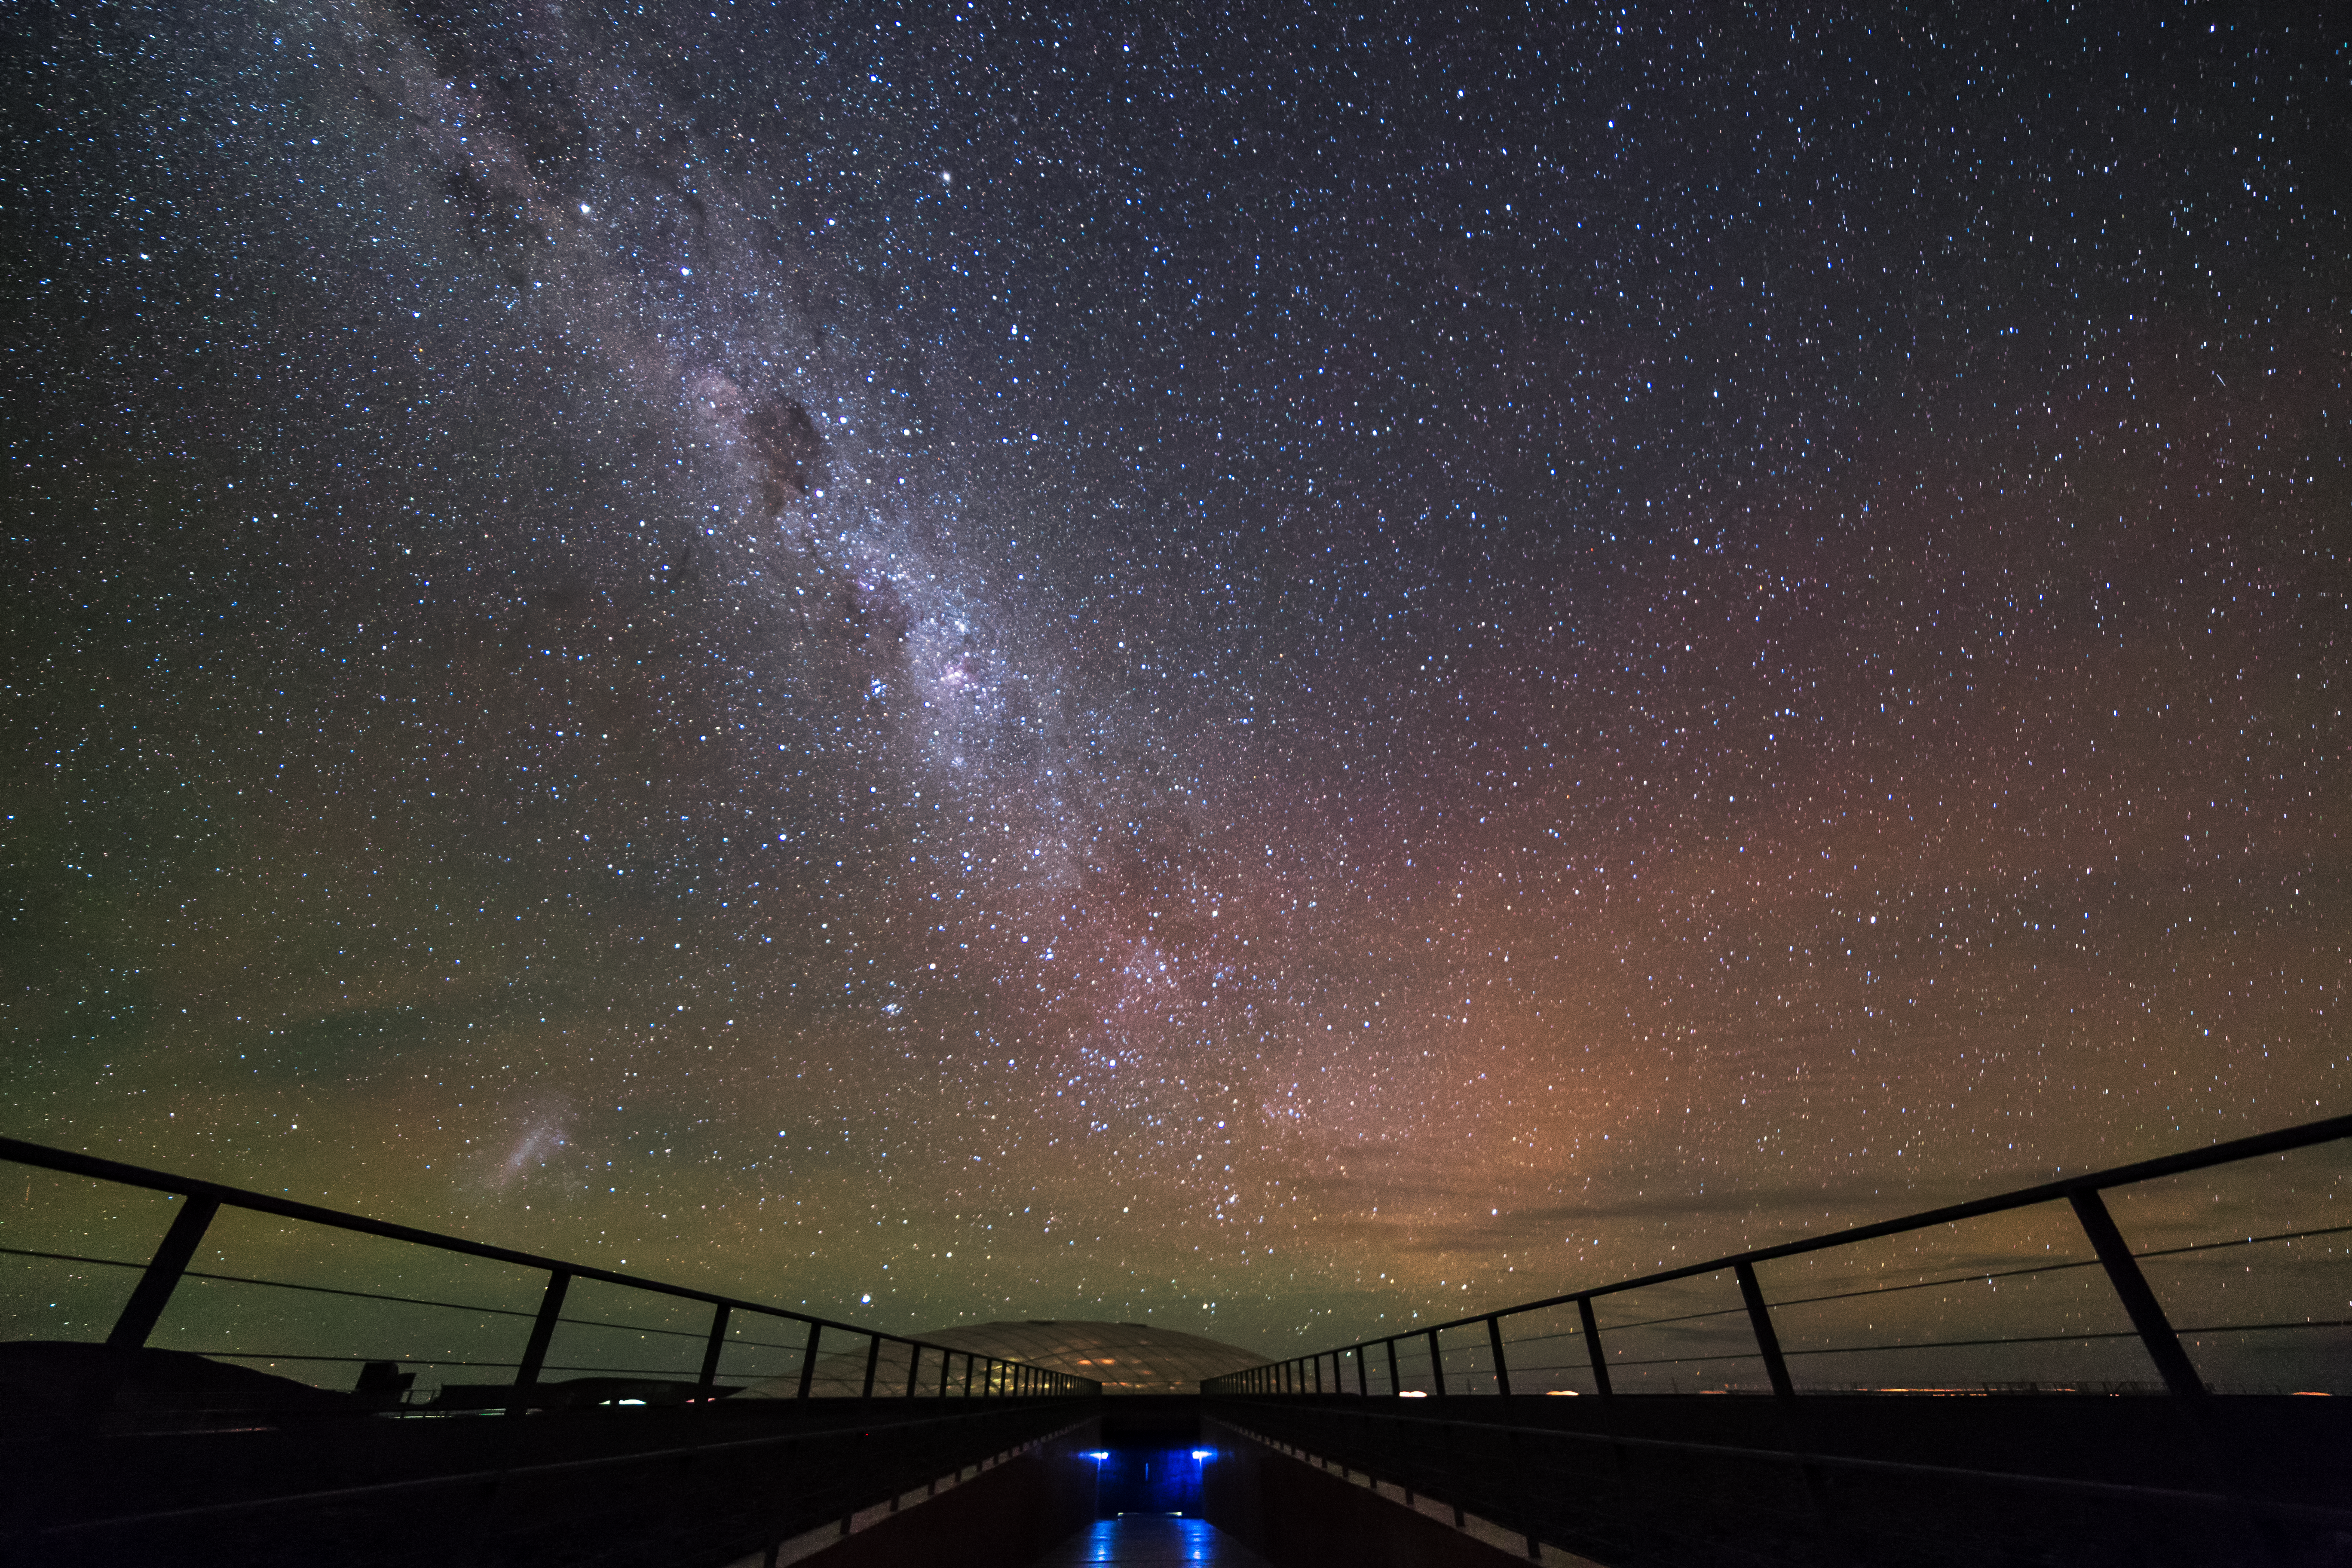

Glowing above the Residencia

When it's not serving as a Bond villain's lair, the Residencia at Paranal is home to the many scientists, technicians and engineers who work at ESO's Very Large Telescope (VLT). Our glorious home galaxy, the Milky Way, can be seen shining above through the crystal clear Chilean skies.

Credit: A. Grudzien/ESO